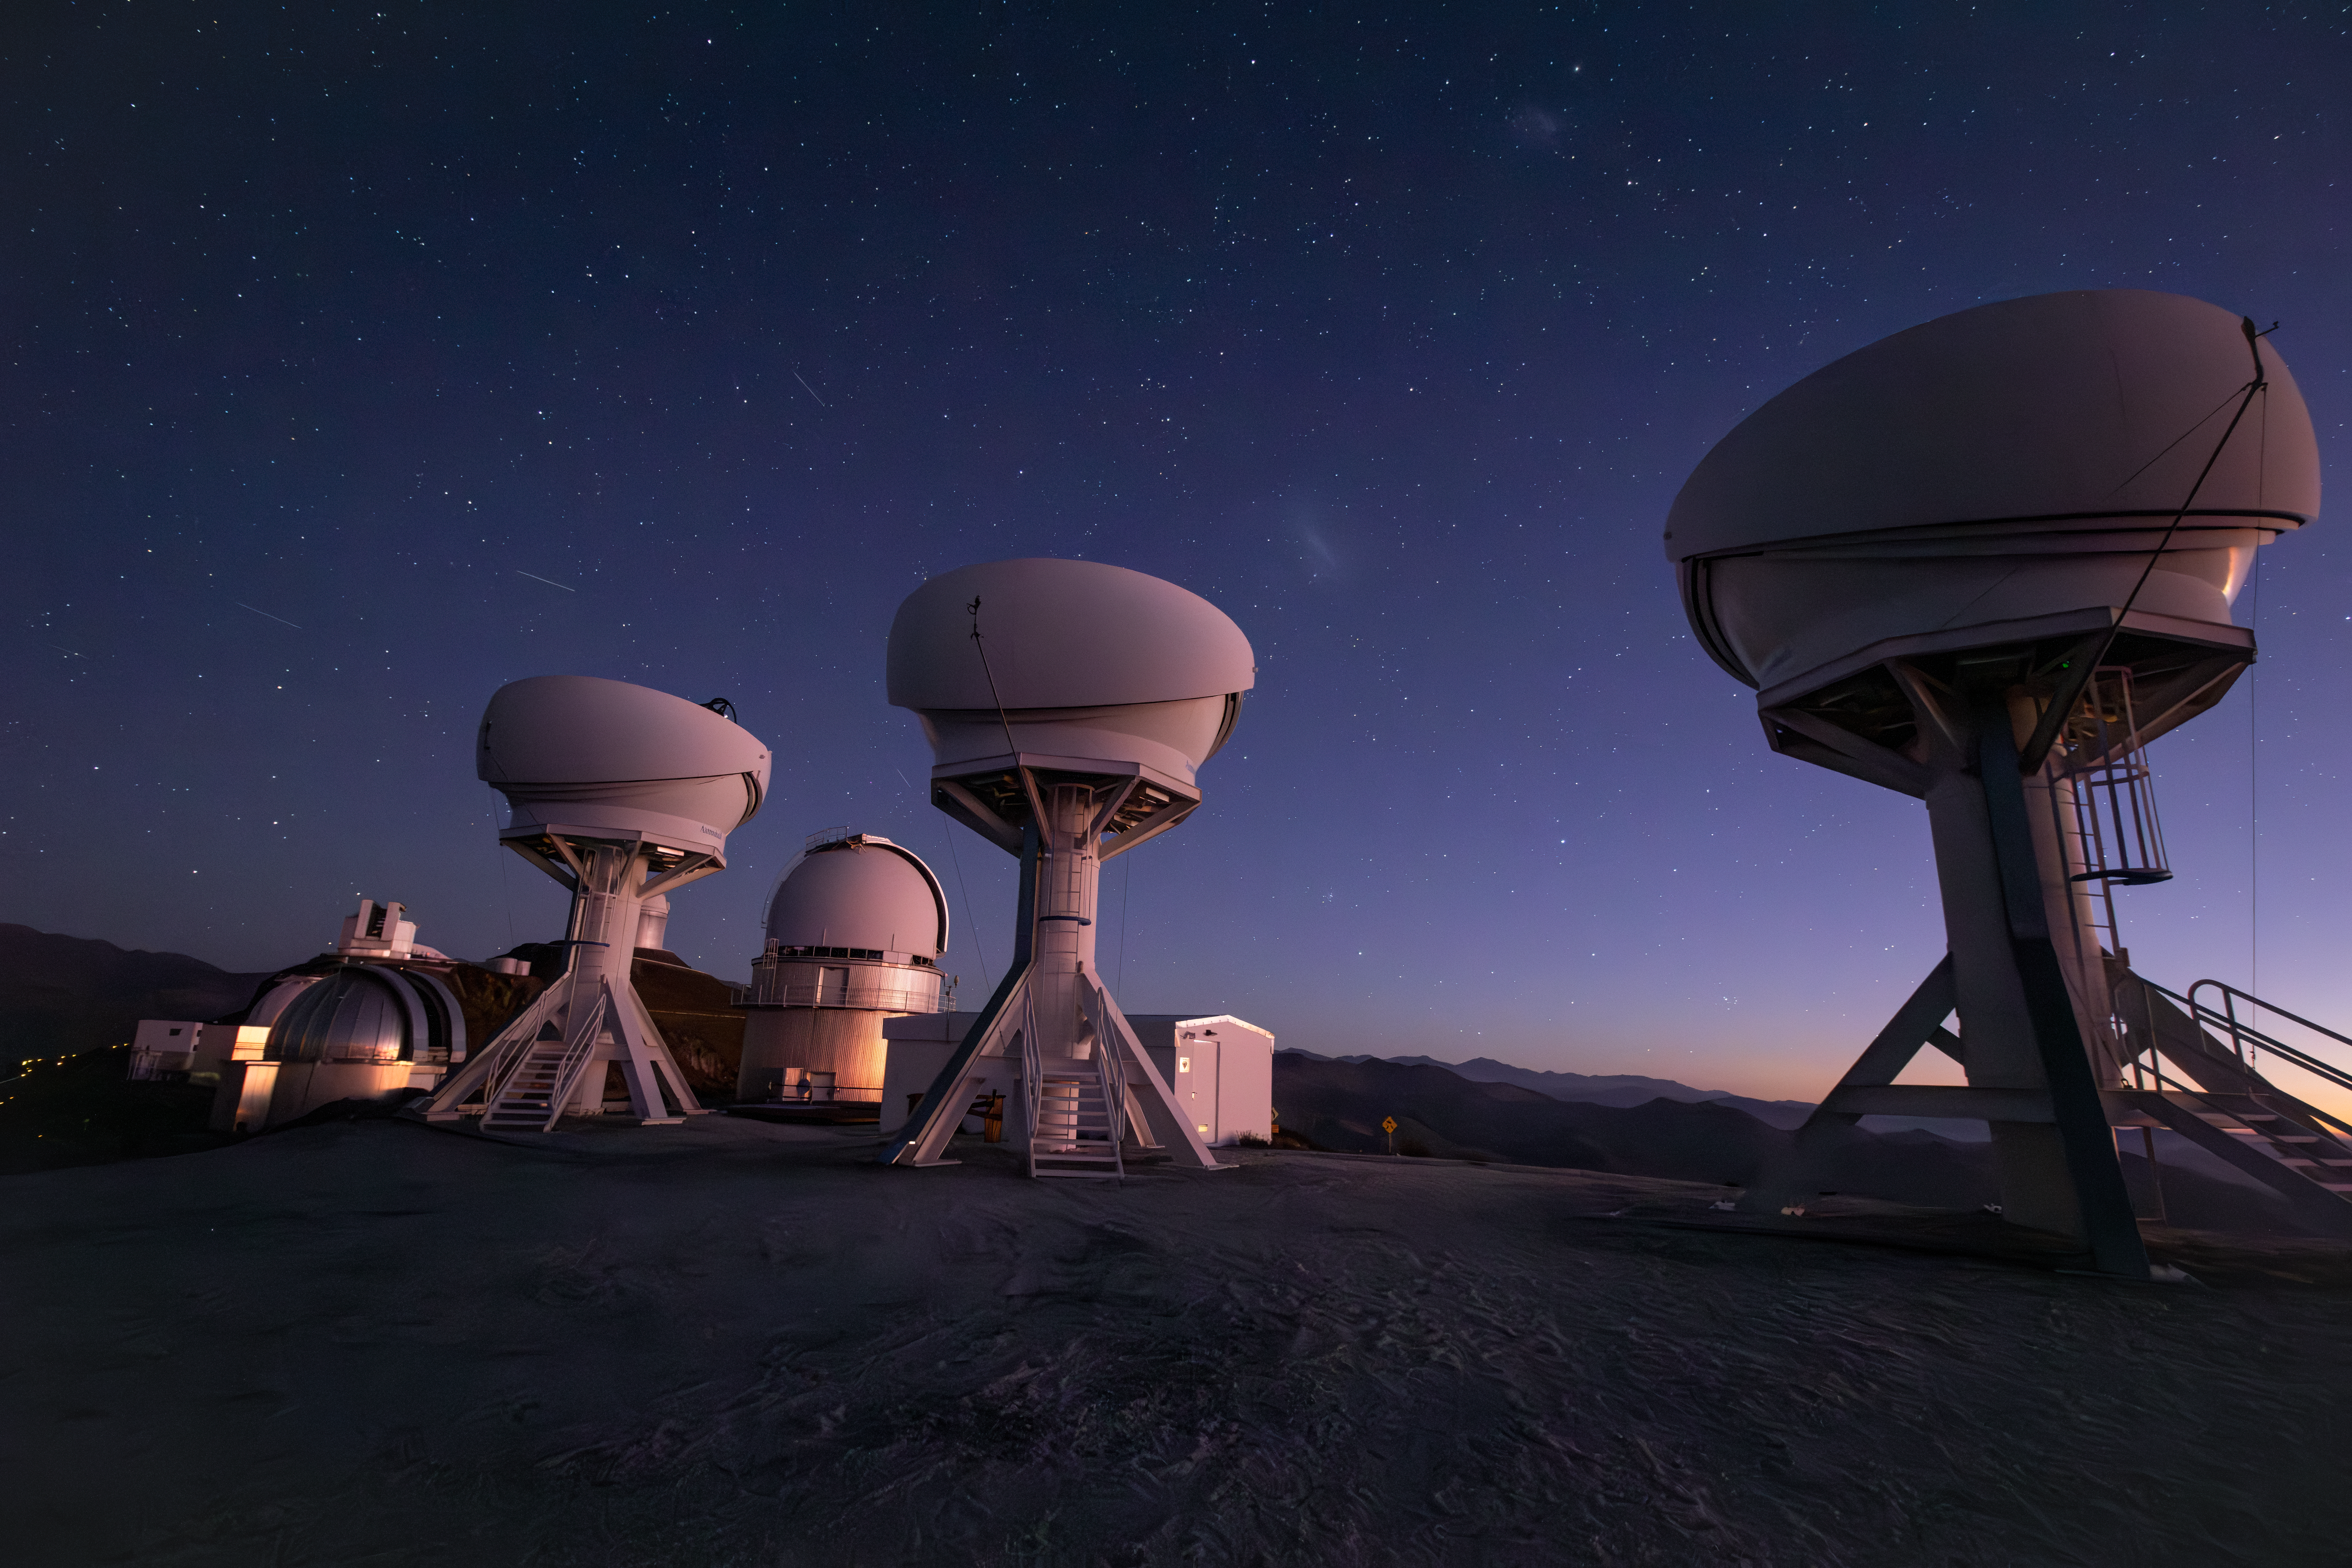

BlackGEM array at ESO's La Silla ready for observations

The BlackGEM array, consisting of three new telescopes located at ESO’s La Silla Observatory, has begun operations. This photograph shows the three open domes of the BlackGEM telescopes under a stunning night sky a La Silla. Other telescopes at the observatory are visible in the background.

Credit: S. Bloemen (Radboud University)/ESO